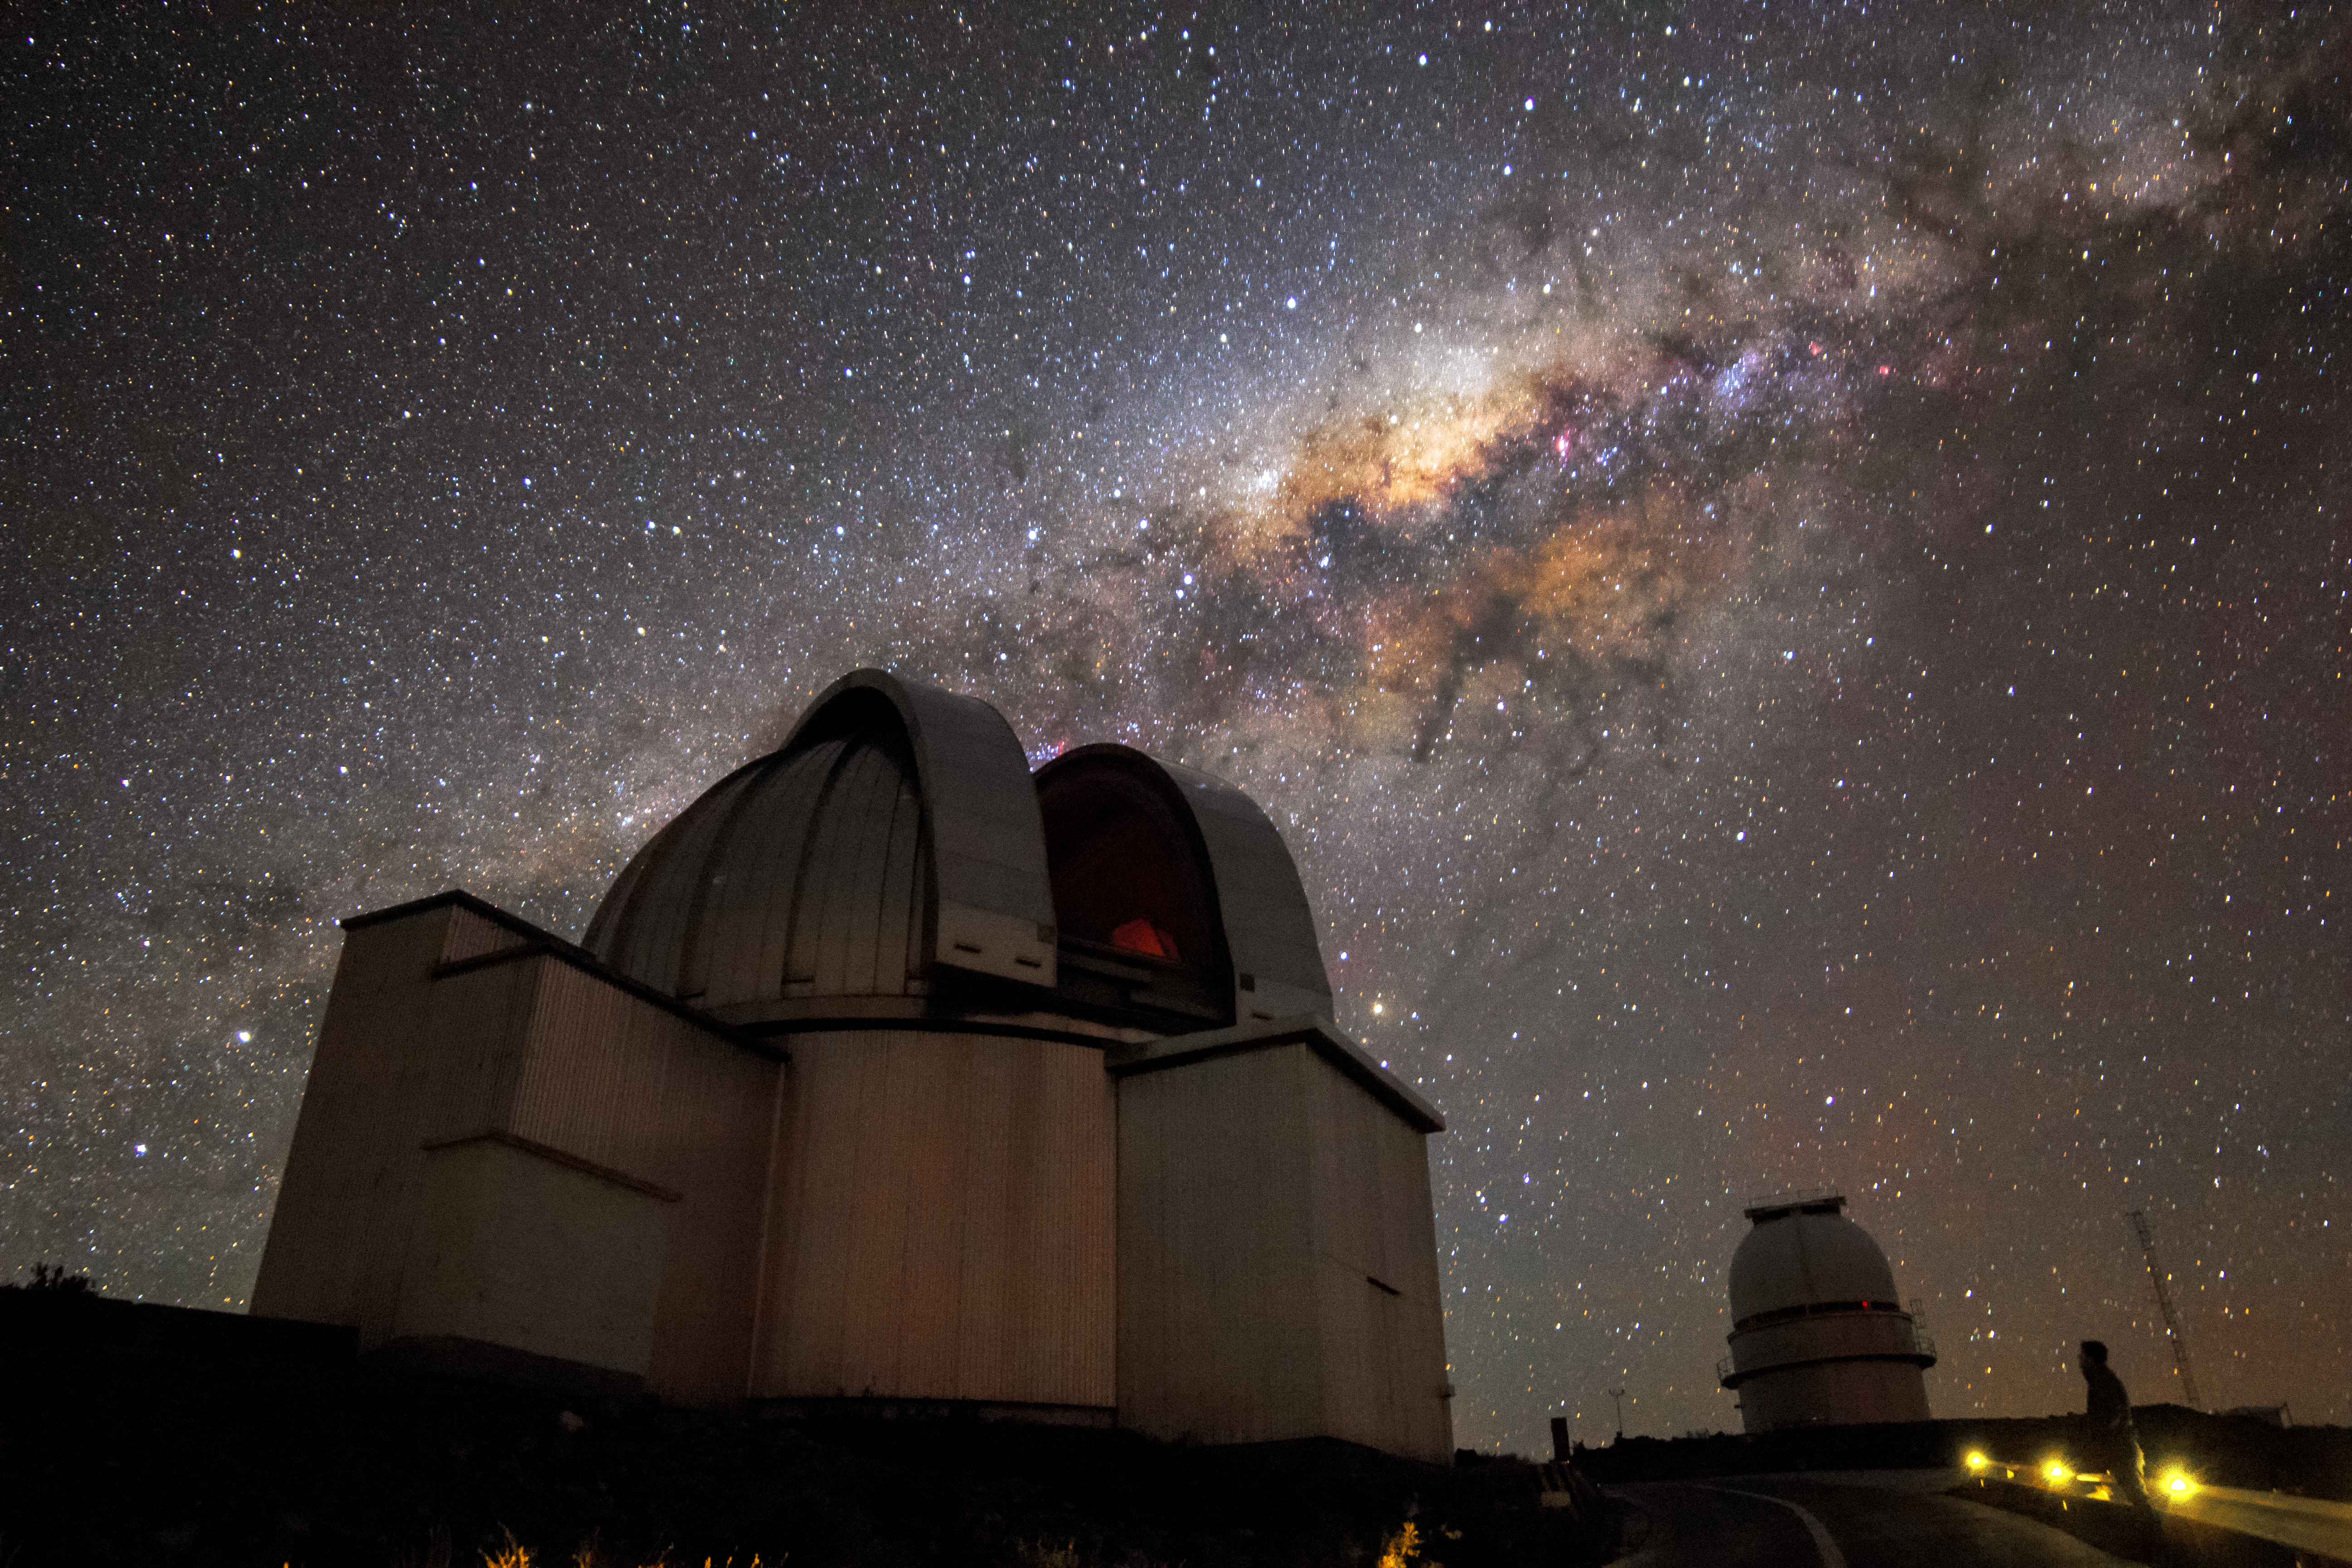

MPG/ESO 2.2-metre telescope

The MPG/ESO 2.2-metre telescope was originally constructed by the Max Planck Institute for Astronomy in Heidelberg, Germany. It was installed at the La Silla Observatory by ESO and is also maintained by it. Since 2003 ESO no longer offers the telescope to its users, although the Max Planck Society is still using it.

La Silla Observatory in Chile was ESO's first venture into the perfect astronomical conditions the South American country provides. The MPG/ESO 2.2-metre telescope is seen in the foreground, in front of the stunningly bright Milky Way above.

Credit: H. Stockebrand/ESO